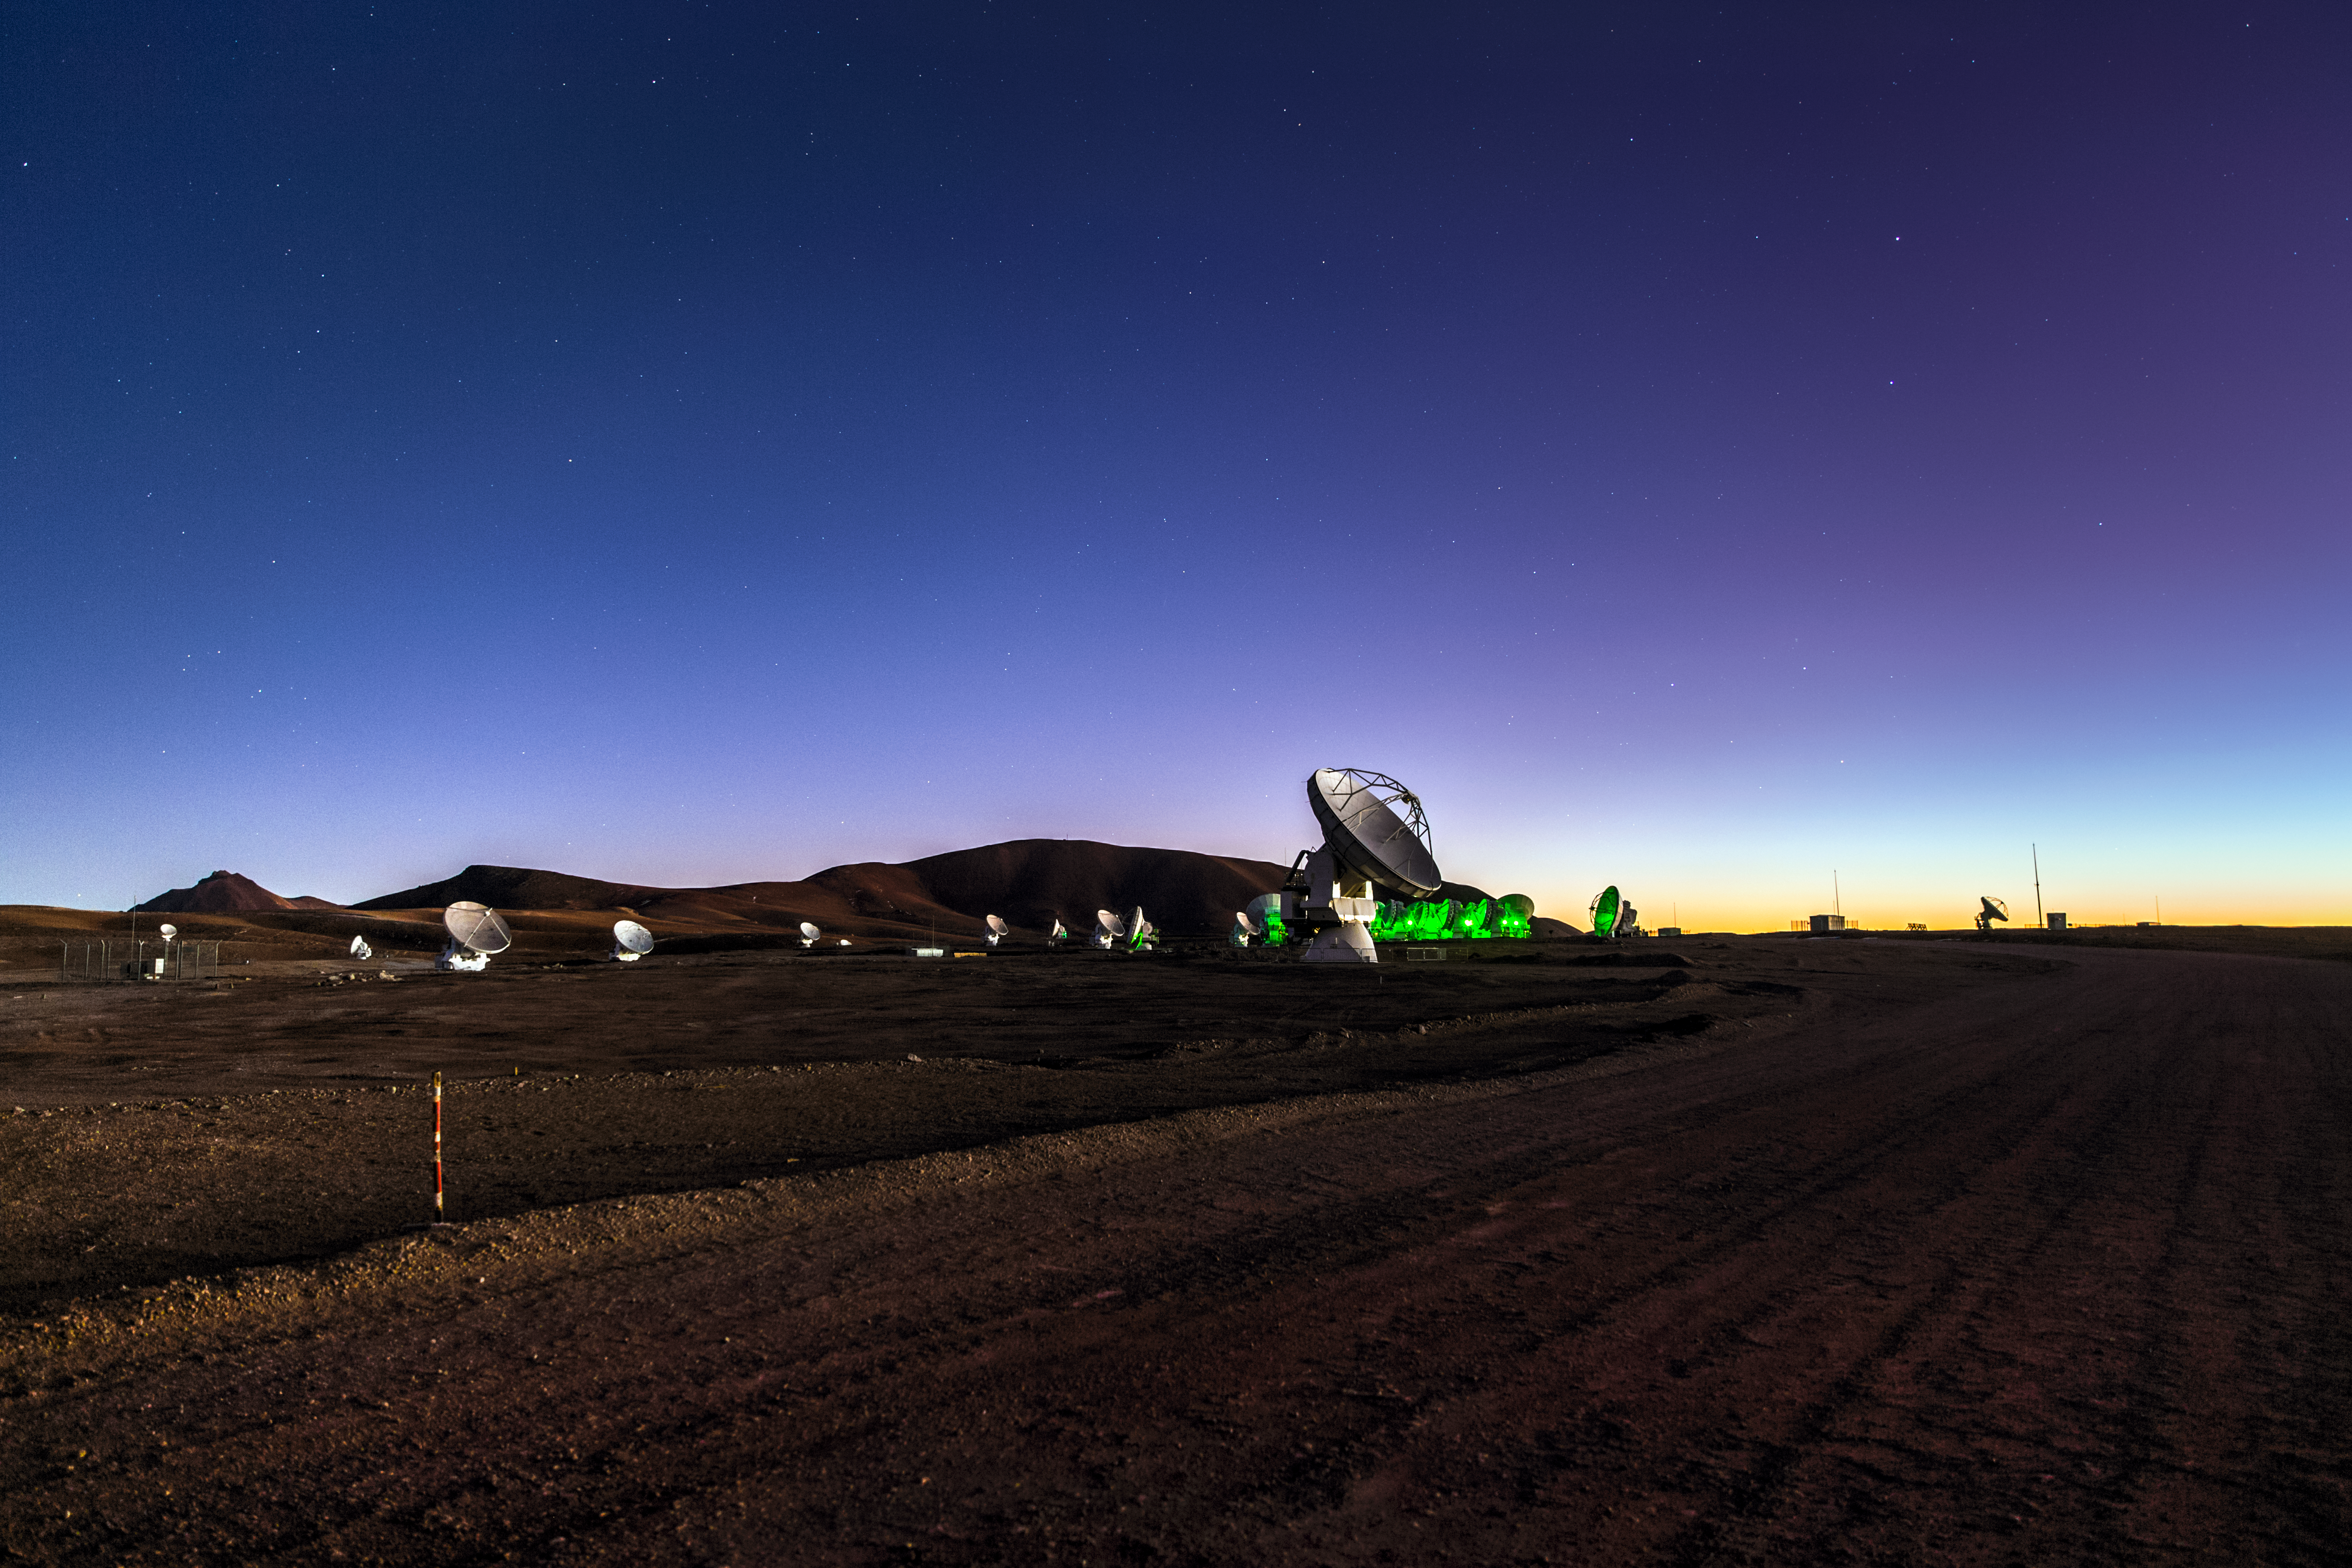

ALMA at twilight

Twilight falls on Chile's Chajnantor plaeau, and the dishes that make up the Atacama Large Millimeter/submillimeter Array (ALMA) take on an eery and mysterious appearance in their desert home. A total of 66 dishes make up this remarkable instrument, which observes the coldest parts of the Universe.

Credit: ESO/M. Claro